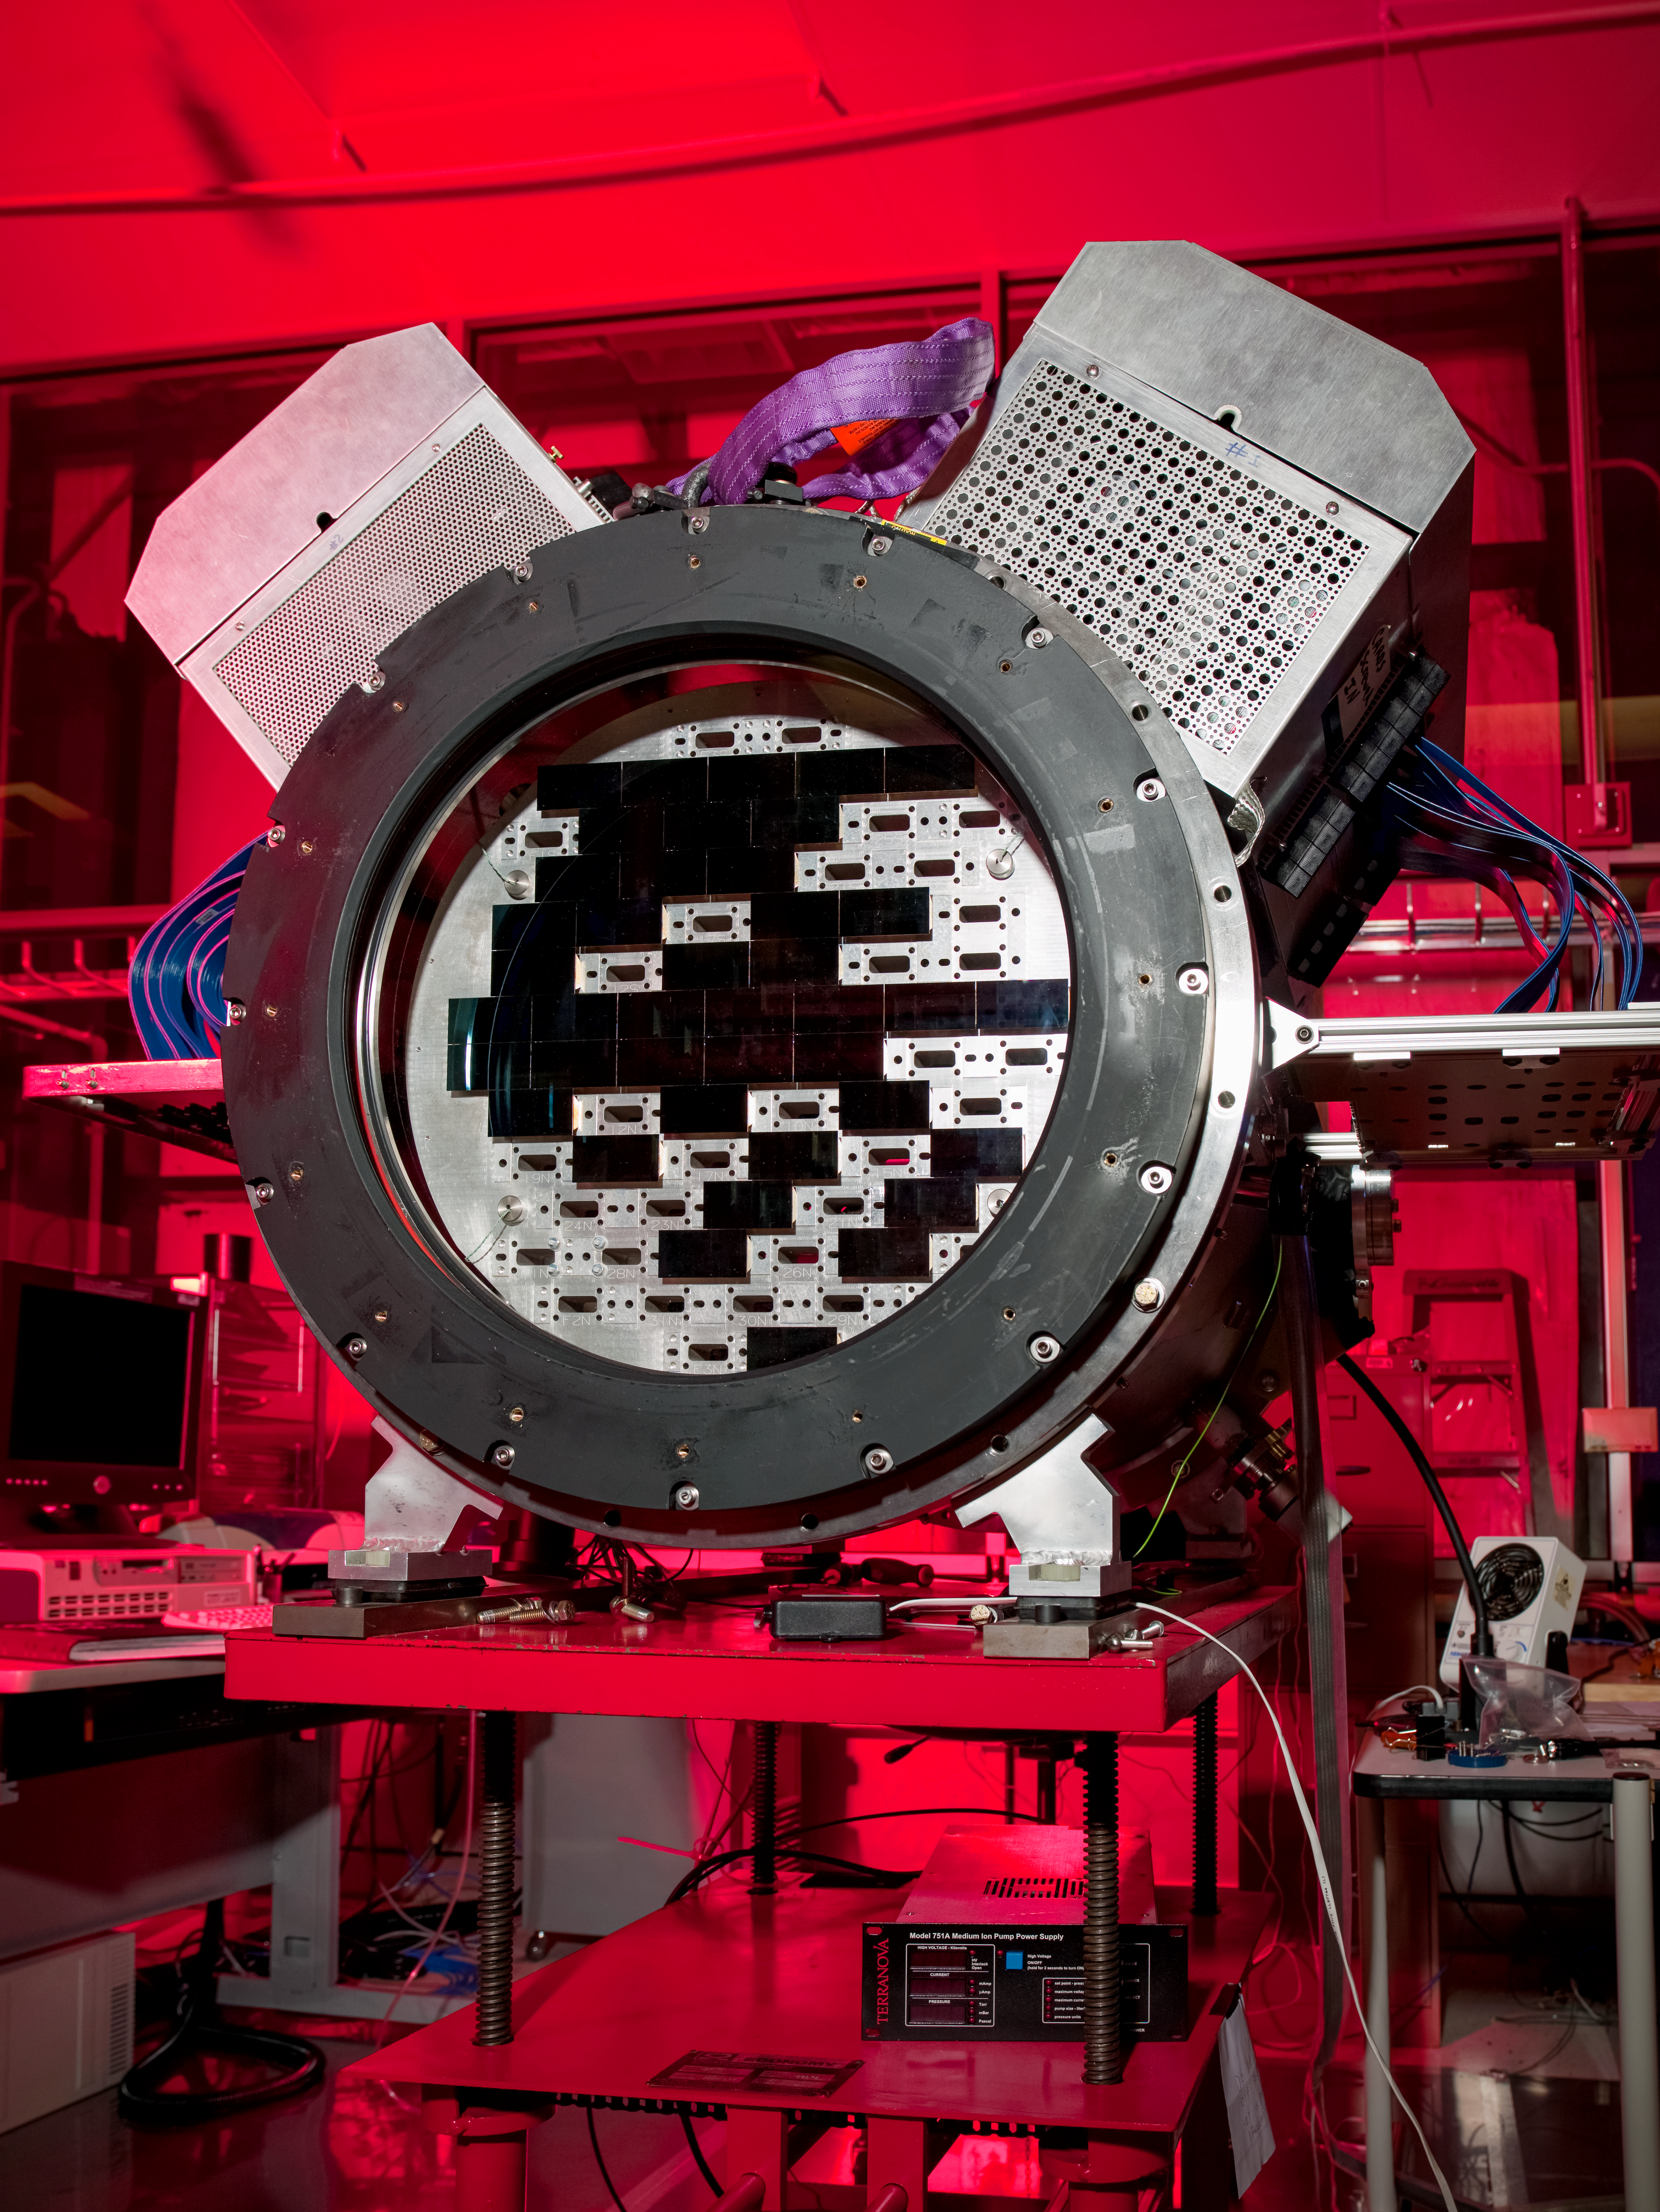

Dark Energy Survey (DES) camera at SiDet clean room

Dark Energy Survey (DES) camera at SiDet clean room.

Credit: DOE/FNAL/DECam/R. Hahn/CTIO/NOIRLab/NSF/AURA